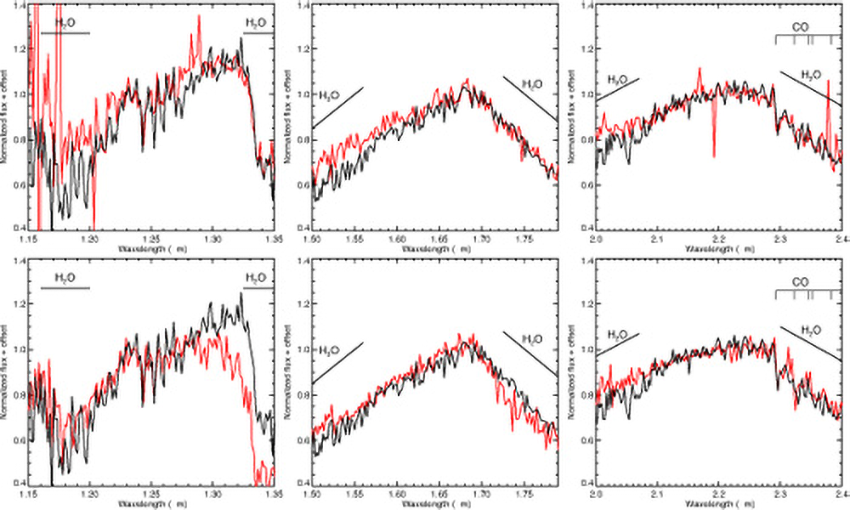

First Directly Imaged Planet Confirmed Around Sun-Like Star

(top) Comparison of the planet spectrum (black) with a slightly warmer, more massive free floating brown dwarf in the Upper Scorpius association (red, from Lodieu et al. 2008). (bottom) Comparison with a model spectrum of temperature 1800 K and low surface gravity (red, from DRIFT PHOENIX models, Witte et al. 2009, Helling et al. 2008).

Credit: Gemini Observatory/AURA/David Lafrenière (University of Montreal),Ray Jayawardhana (University of Toronto), and Marten van Kerkwijk (University of Toronto)